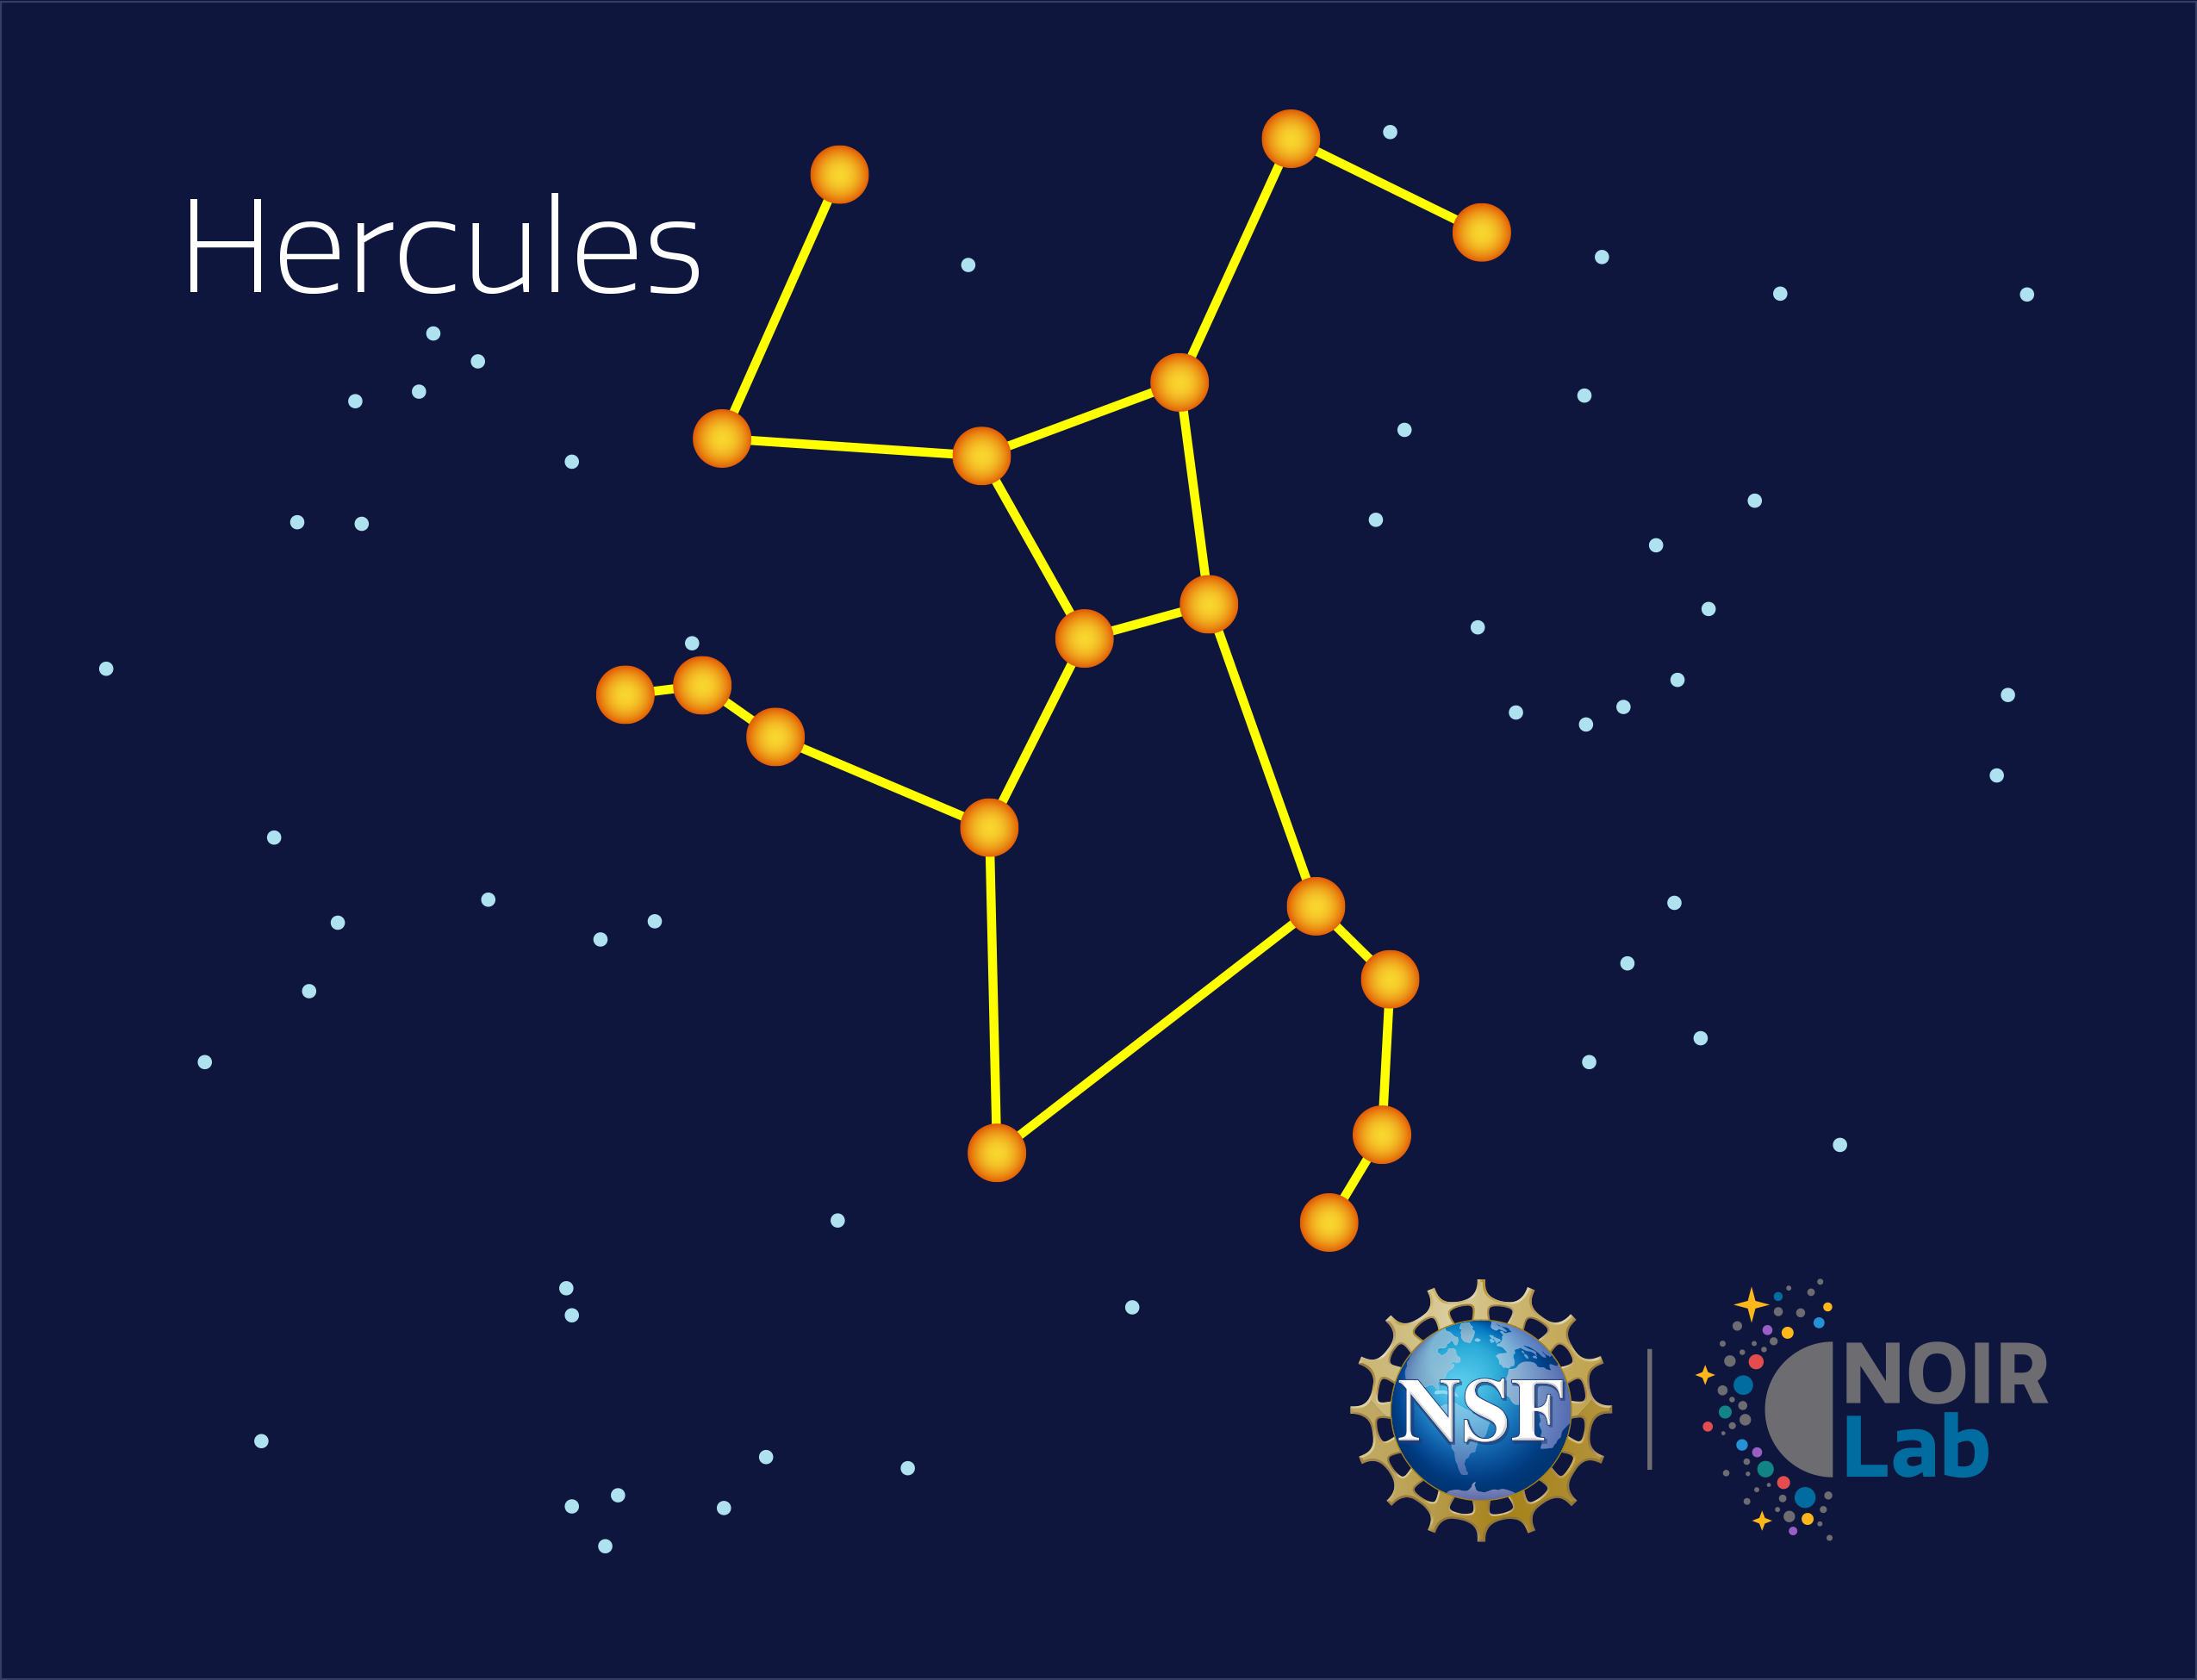

Hercules

Credit: NOIRLab